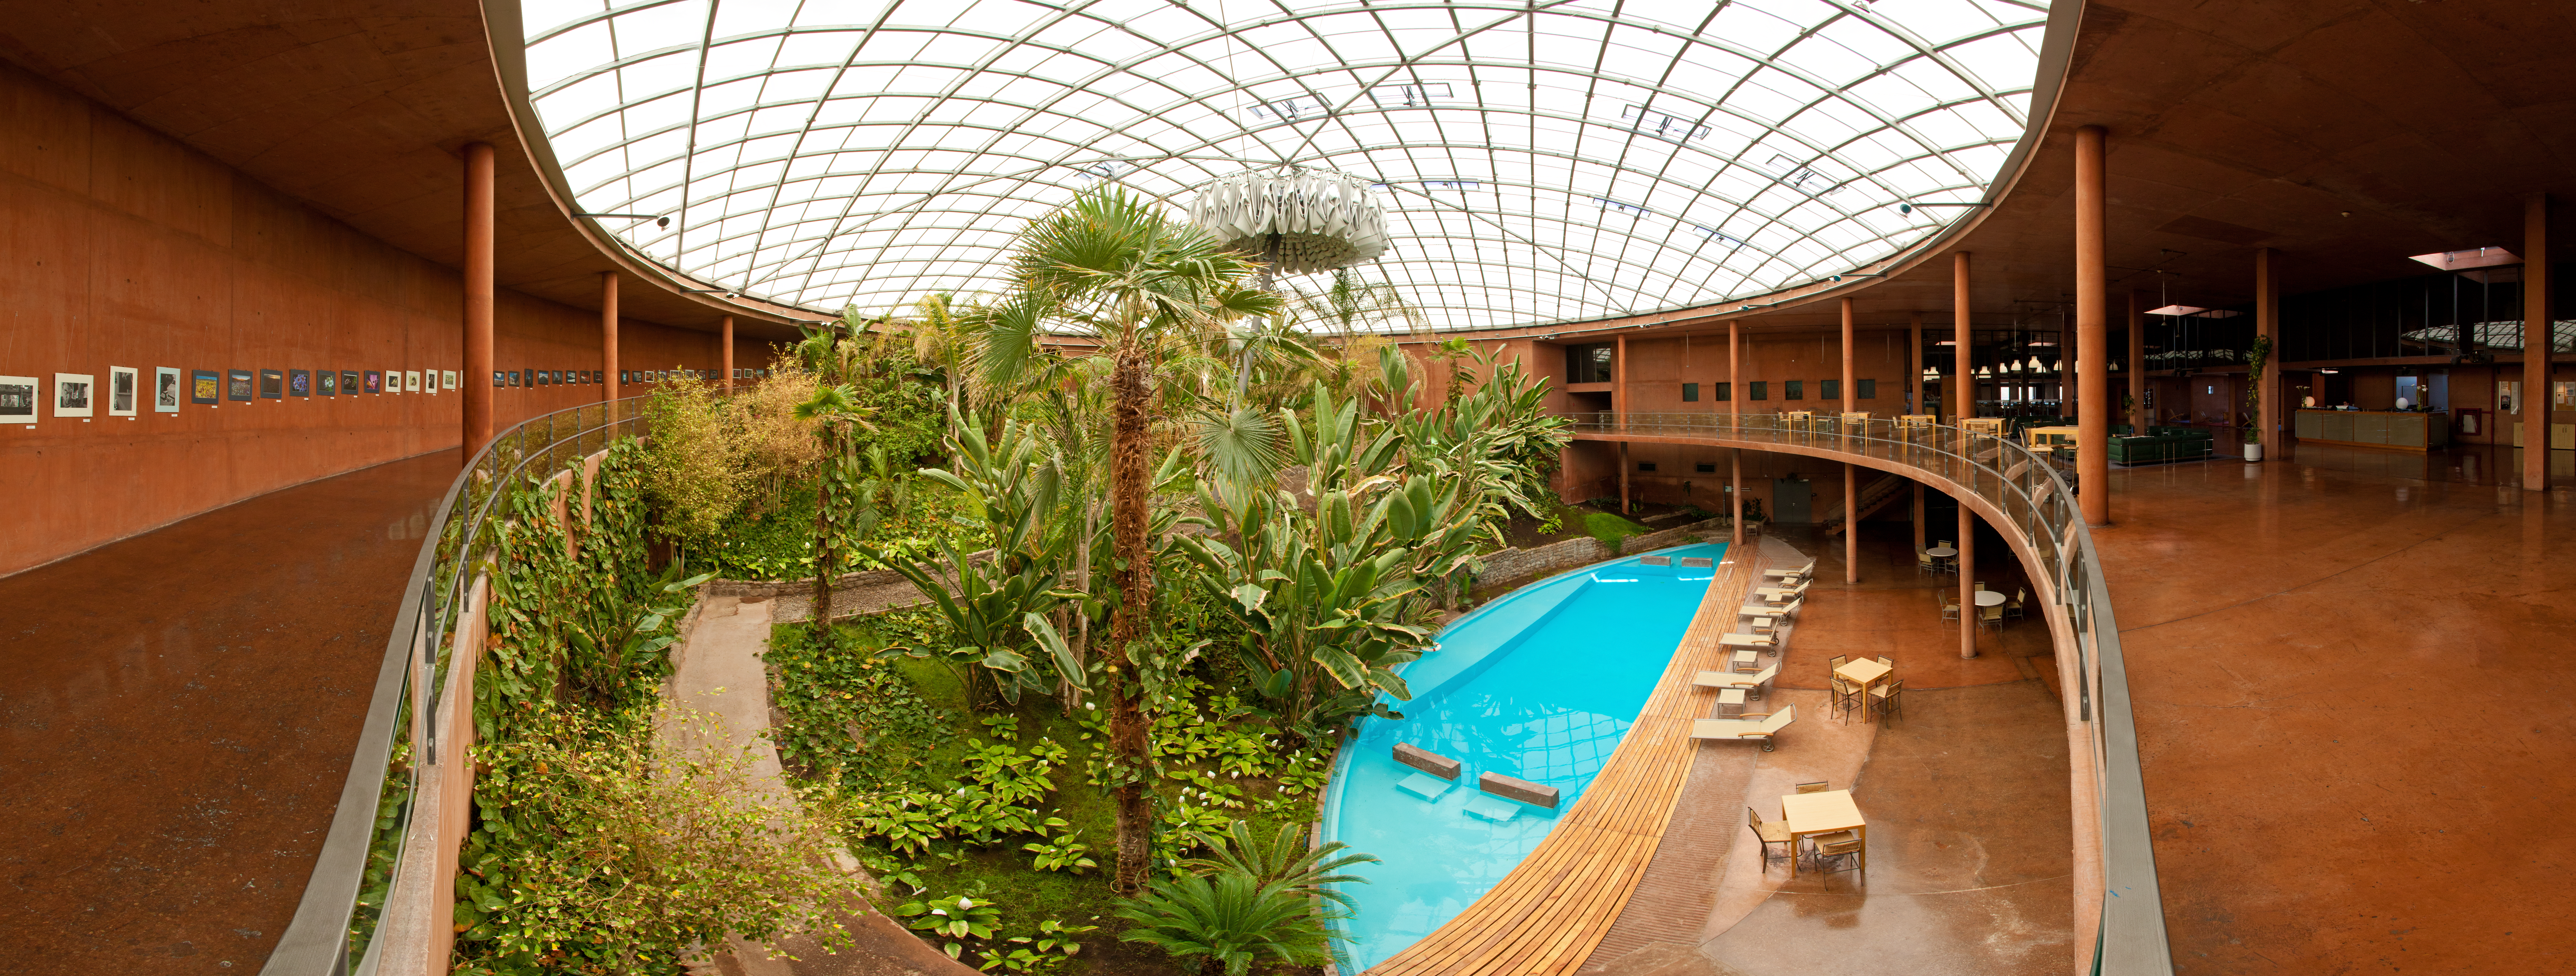

Refuge

Astronomers using ESO's Paranal Observatory stay at a specially-made hotel called the Residencia.

Credit: ESO